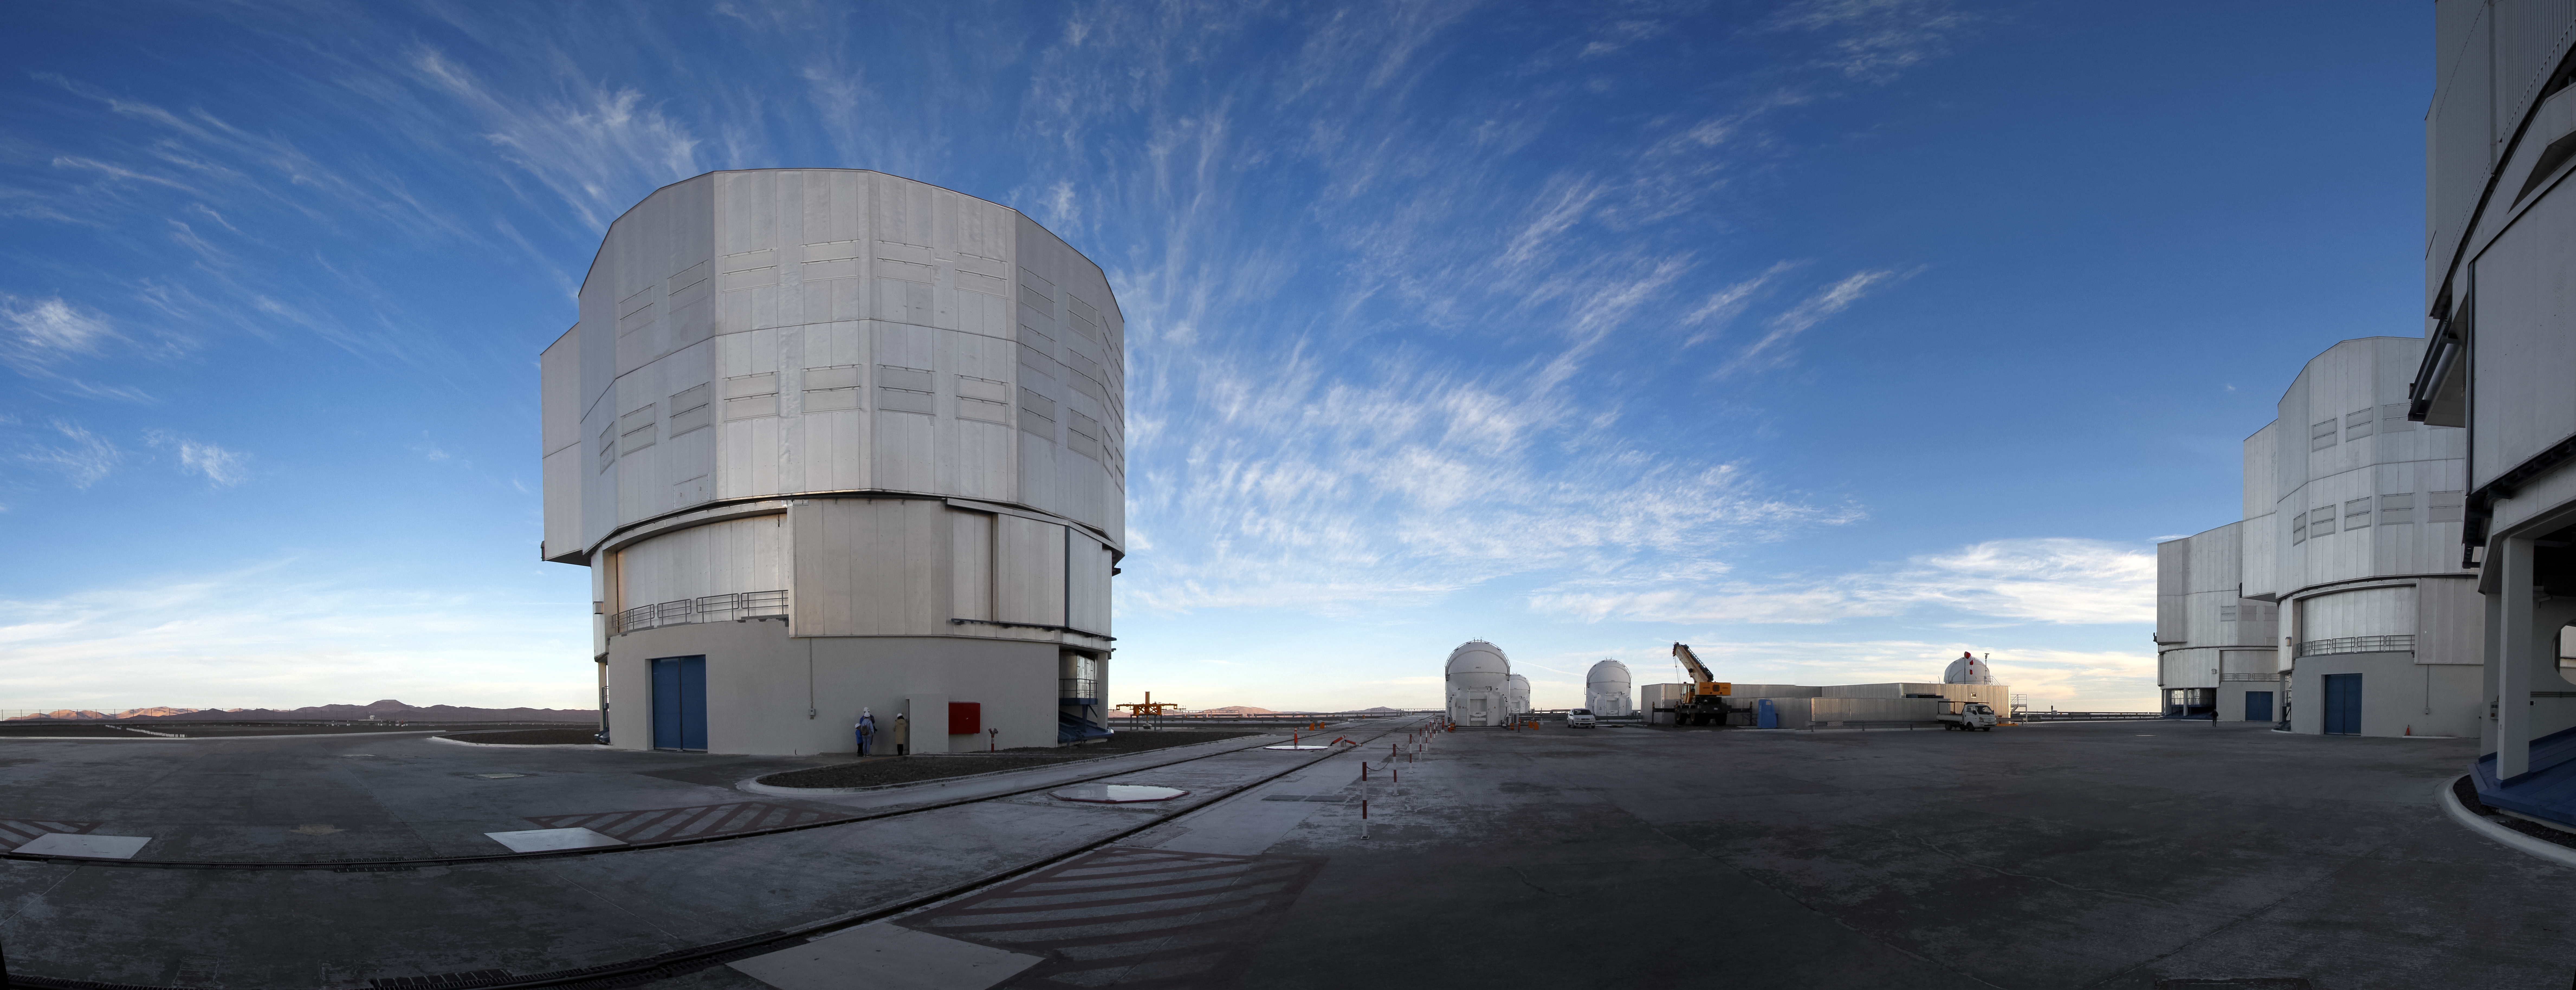

VLT Paranal panorama

High-altitude Cirrus clouds pass over ESO's Very Large Telescope (VLT), located at Paranal Observatory in the Chilean Atacama desert, in this revealing panorama. The large enclosures of the VLT's 8.2-metre Unit Telescopes (UT) dominate over their smaller siblings, the 1.8-metre Auxiliary Telescopes (AT).

Credit: Jean-Marc Lecleire/PNA/ESO